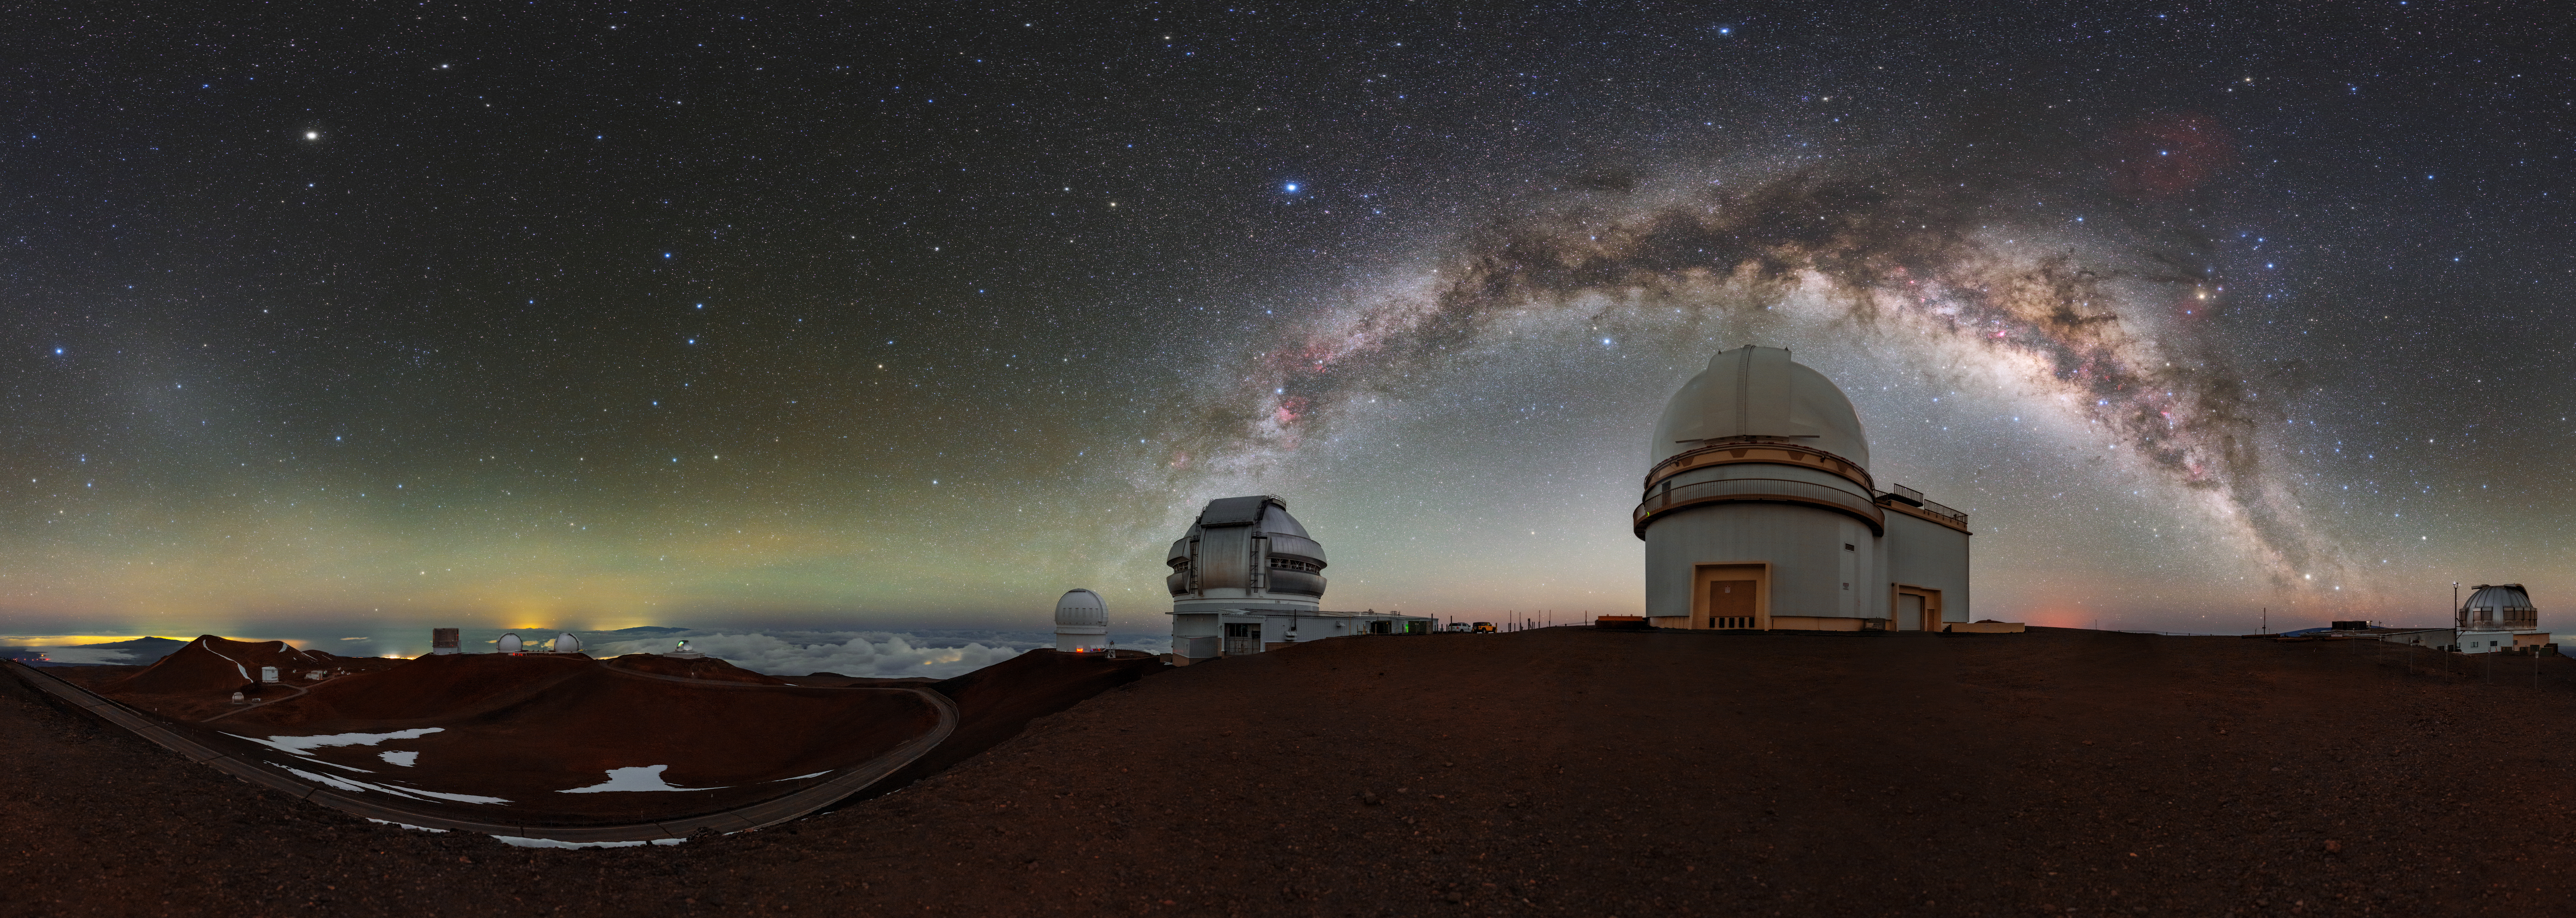

Gateway to the Cosmos

In this panorama, the Milky Way galaxy curves over the summit of Maunakea in Hawai‘i like an arched gateway to the cosmos. The 8.1-meter Gemini North, one half of the International Gemini Observatory, operated by NSF NOIRLab, is visible at the center of the image, and the University of Hawaii 2.2-meter telescope is to its right. From atop the long-dormant volcano, in the dry air of the Pacific, Gemini North and its neighboring telescopes are superbly located for infrared observations.

The infrared capabilities of Gemini North — and its twin telescope Gemini South in the southern hemisphere — allow astronomers to see through the cosmic dust that blocks visible light from stars and galaxies. They are also optimal for peering into the cold corners of the Universe. Gemini North has detected the potential first traces of the Universe’s earliest stars, confirmed the presence of an ultra-faint fossil galaxy, and detected two black holes within distant merging galaxies.

This photo was taken as part of the recent NOIRLab 2022 Photo Expedition to all the NOIRLab sites.

Credit: International Gemini Observatory/NOIRLab/NSF/AURA/T. Slovinský